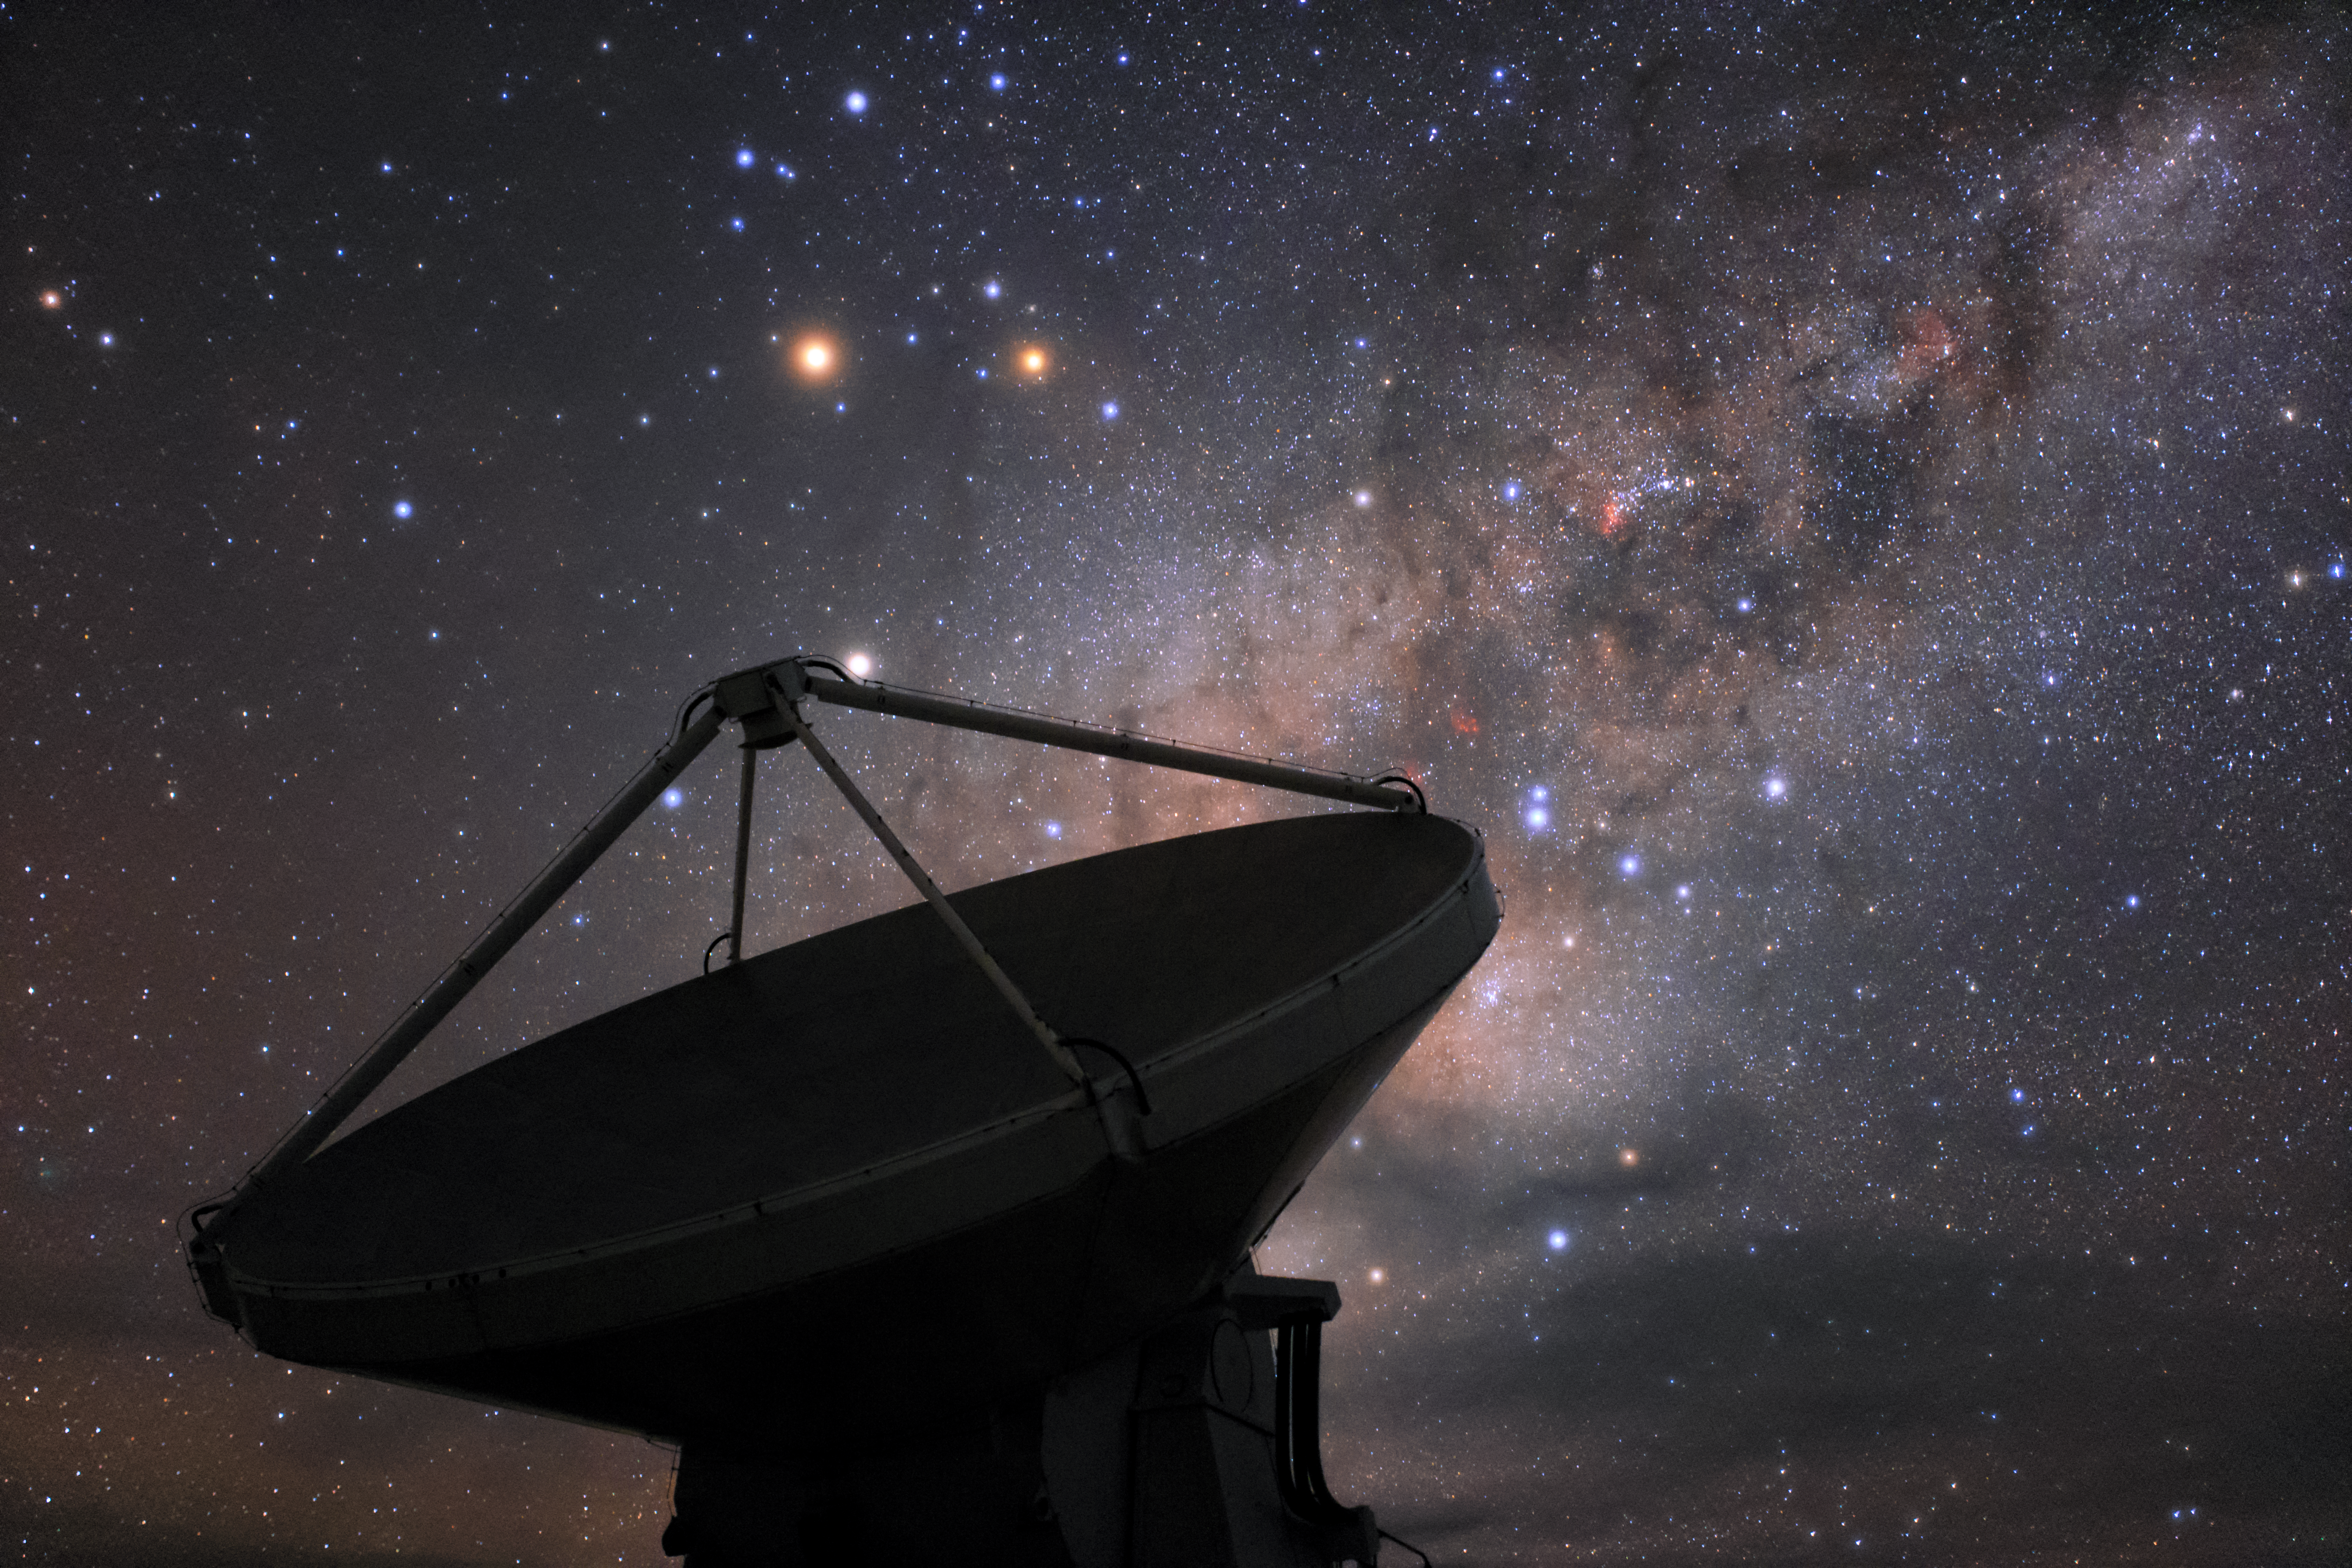

Milky Way behind ALMA

The Atacama Large Millimeter Array (ALMA) is situated more than 5000 metres above sea level in the Chilean desert, on the Chajnantor plateau. Here, the dry air and thin atmosphere allow a spectacular view into the Universe and make it the perfect place for such a sensitive telescope. One of ALMA's 66 antennas is pictured here, with a truly stunning cosmic background of our Milky Way.

Credit: ESO/B. Tafreshi (twanight.org)